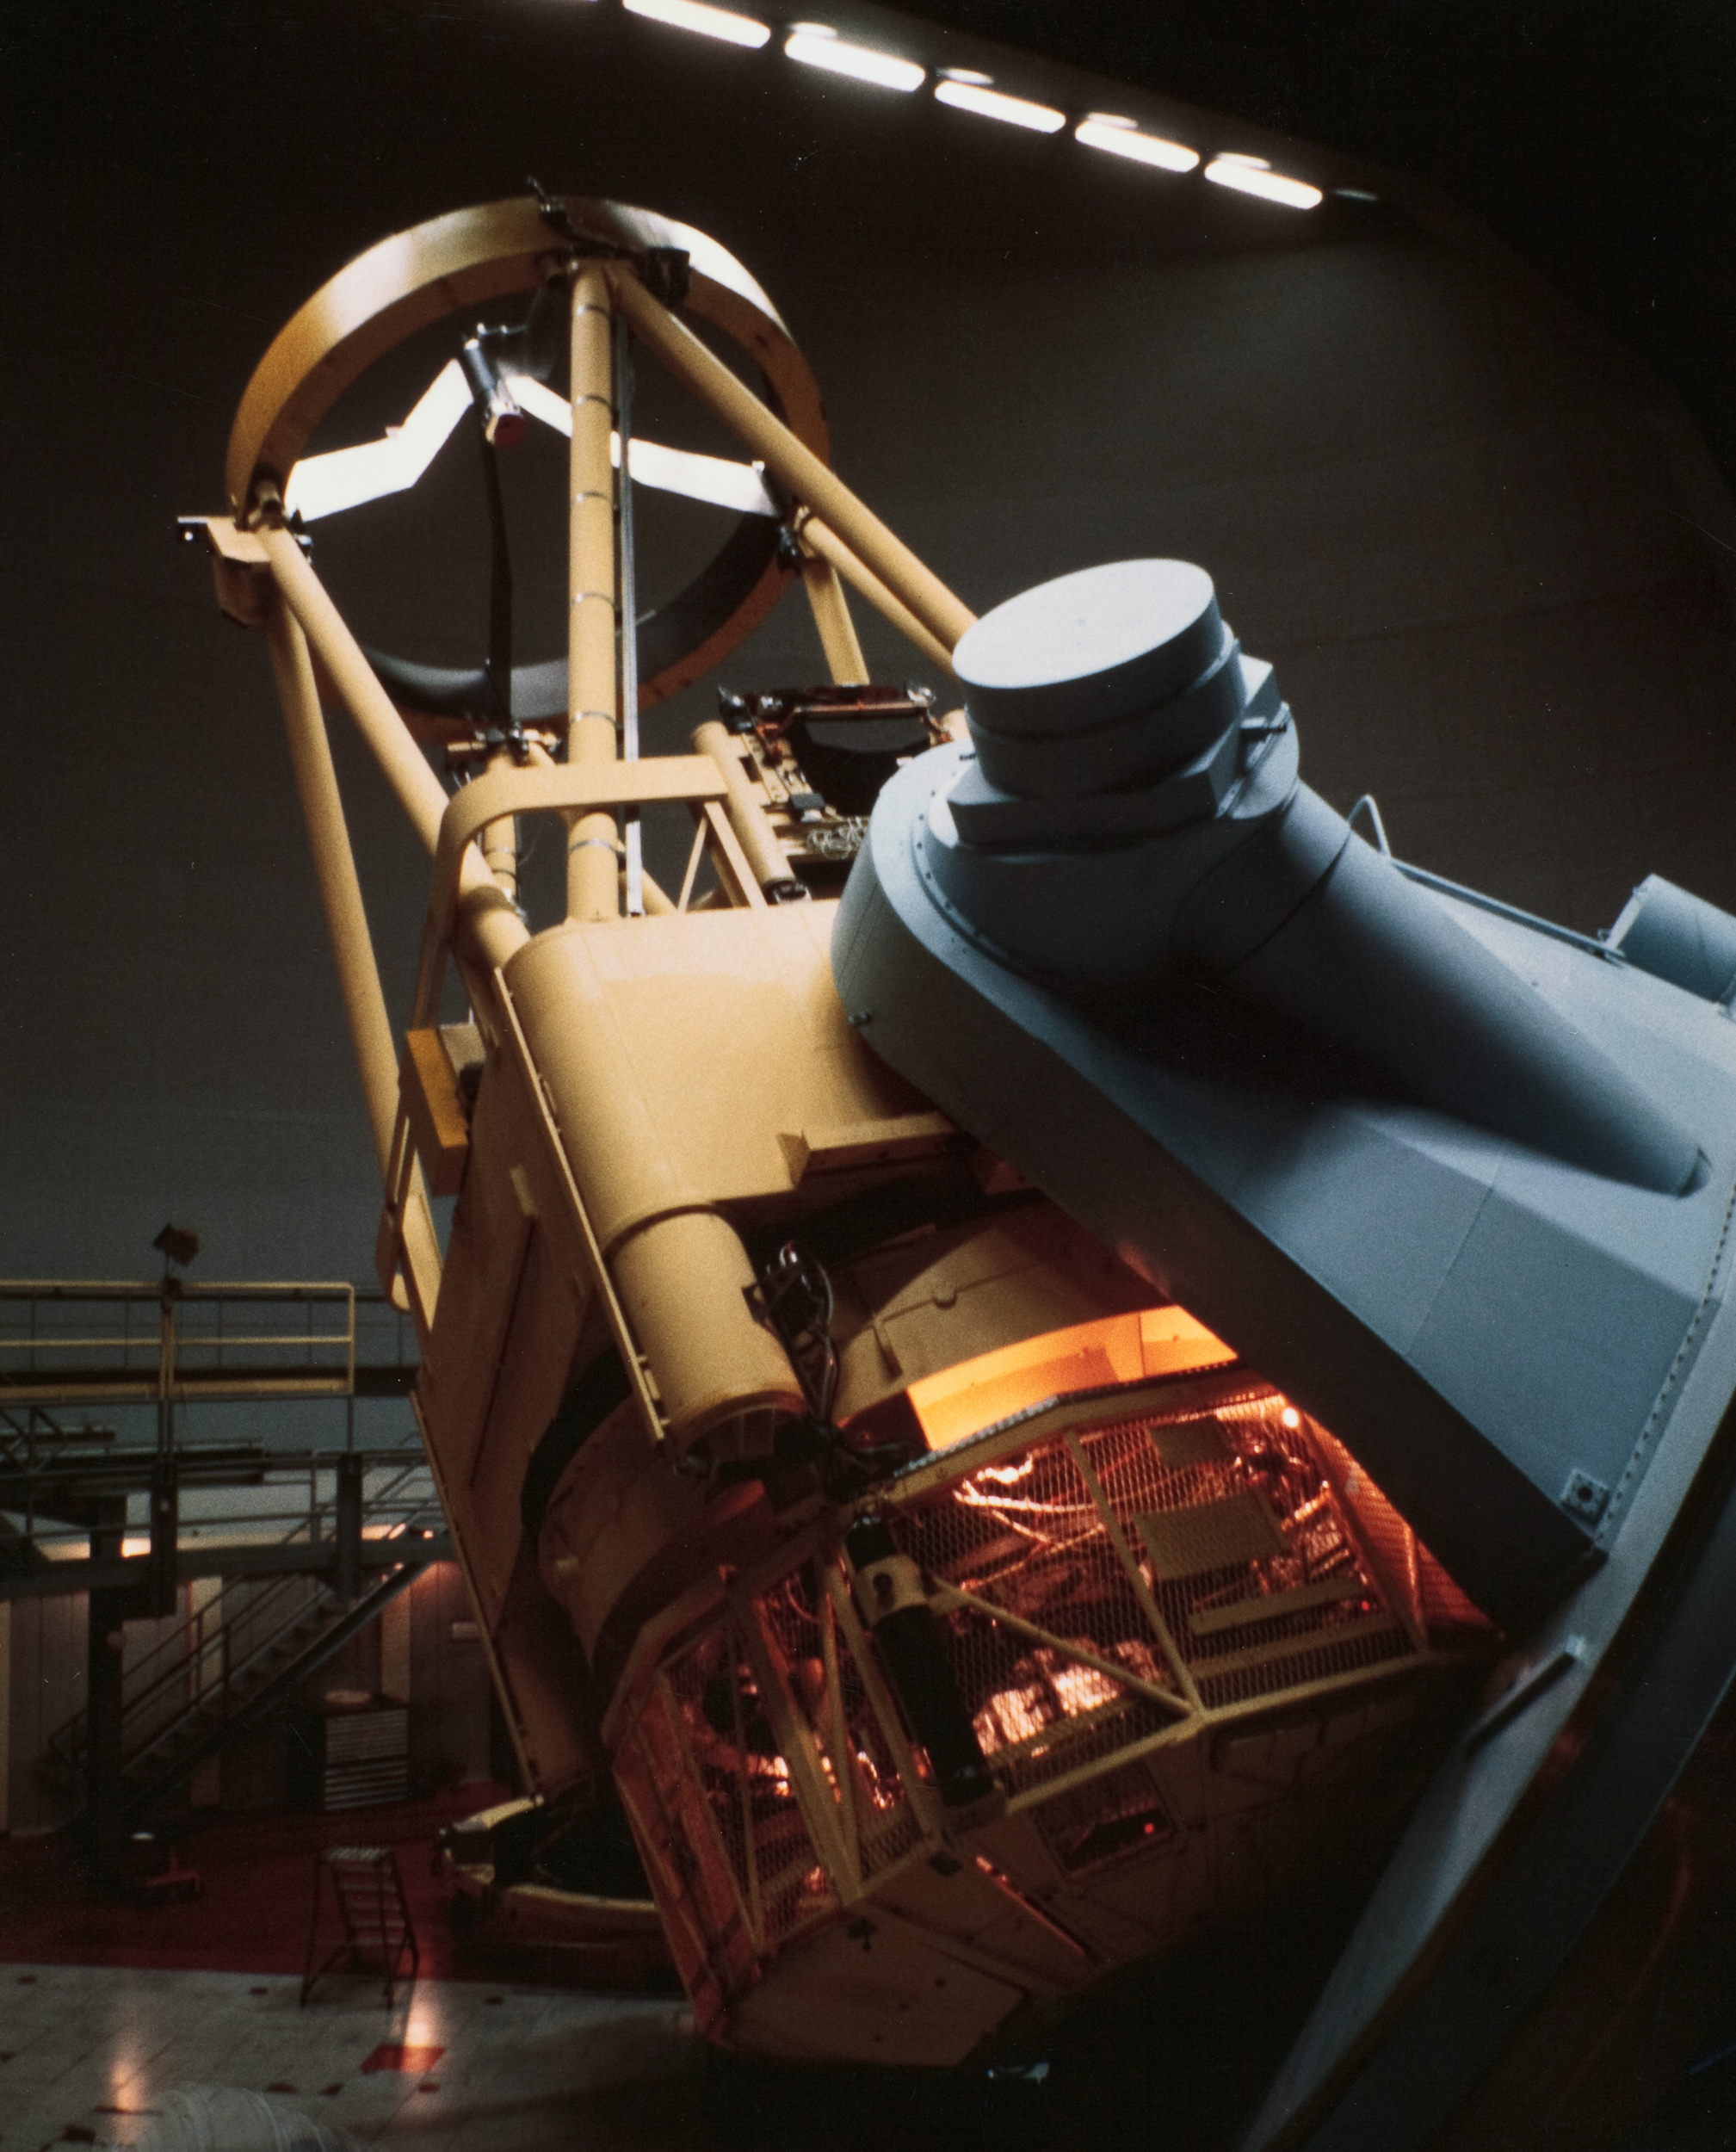

ESO Infrared instrument

This image shows a now decommissioned Infrared instrument that was used at La Silla Observatory.

Credit: ESO